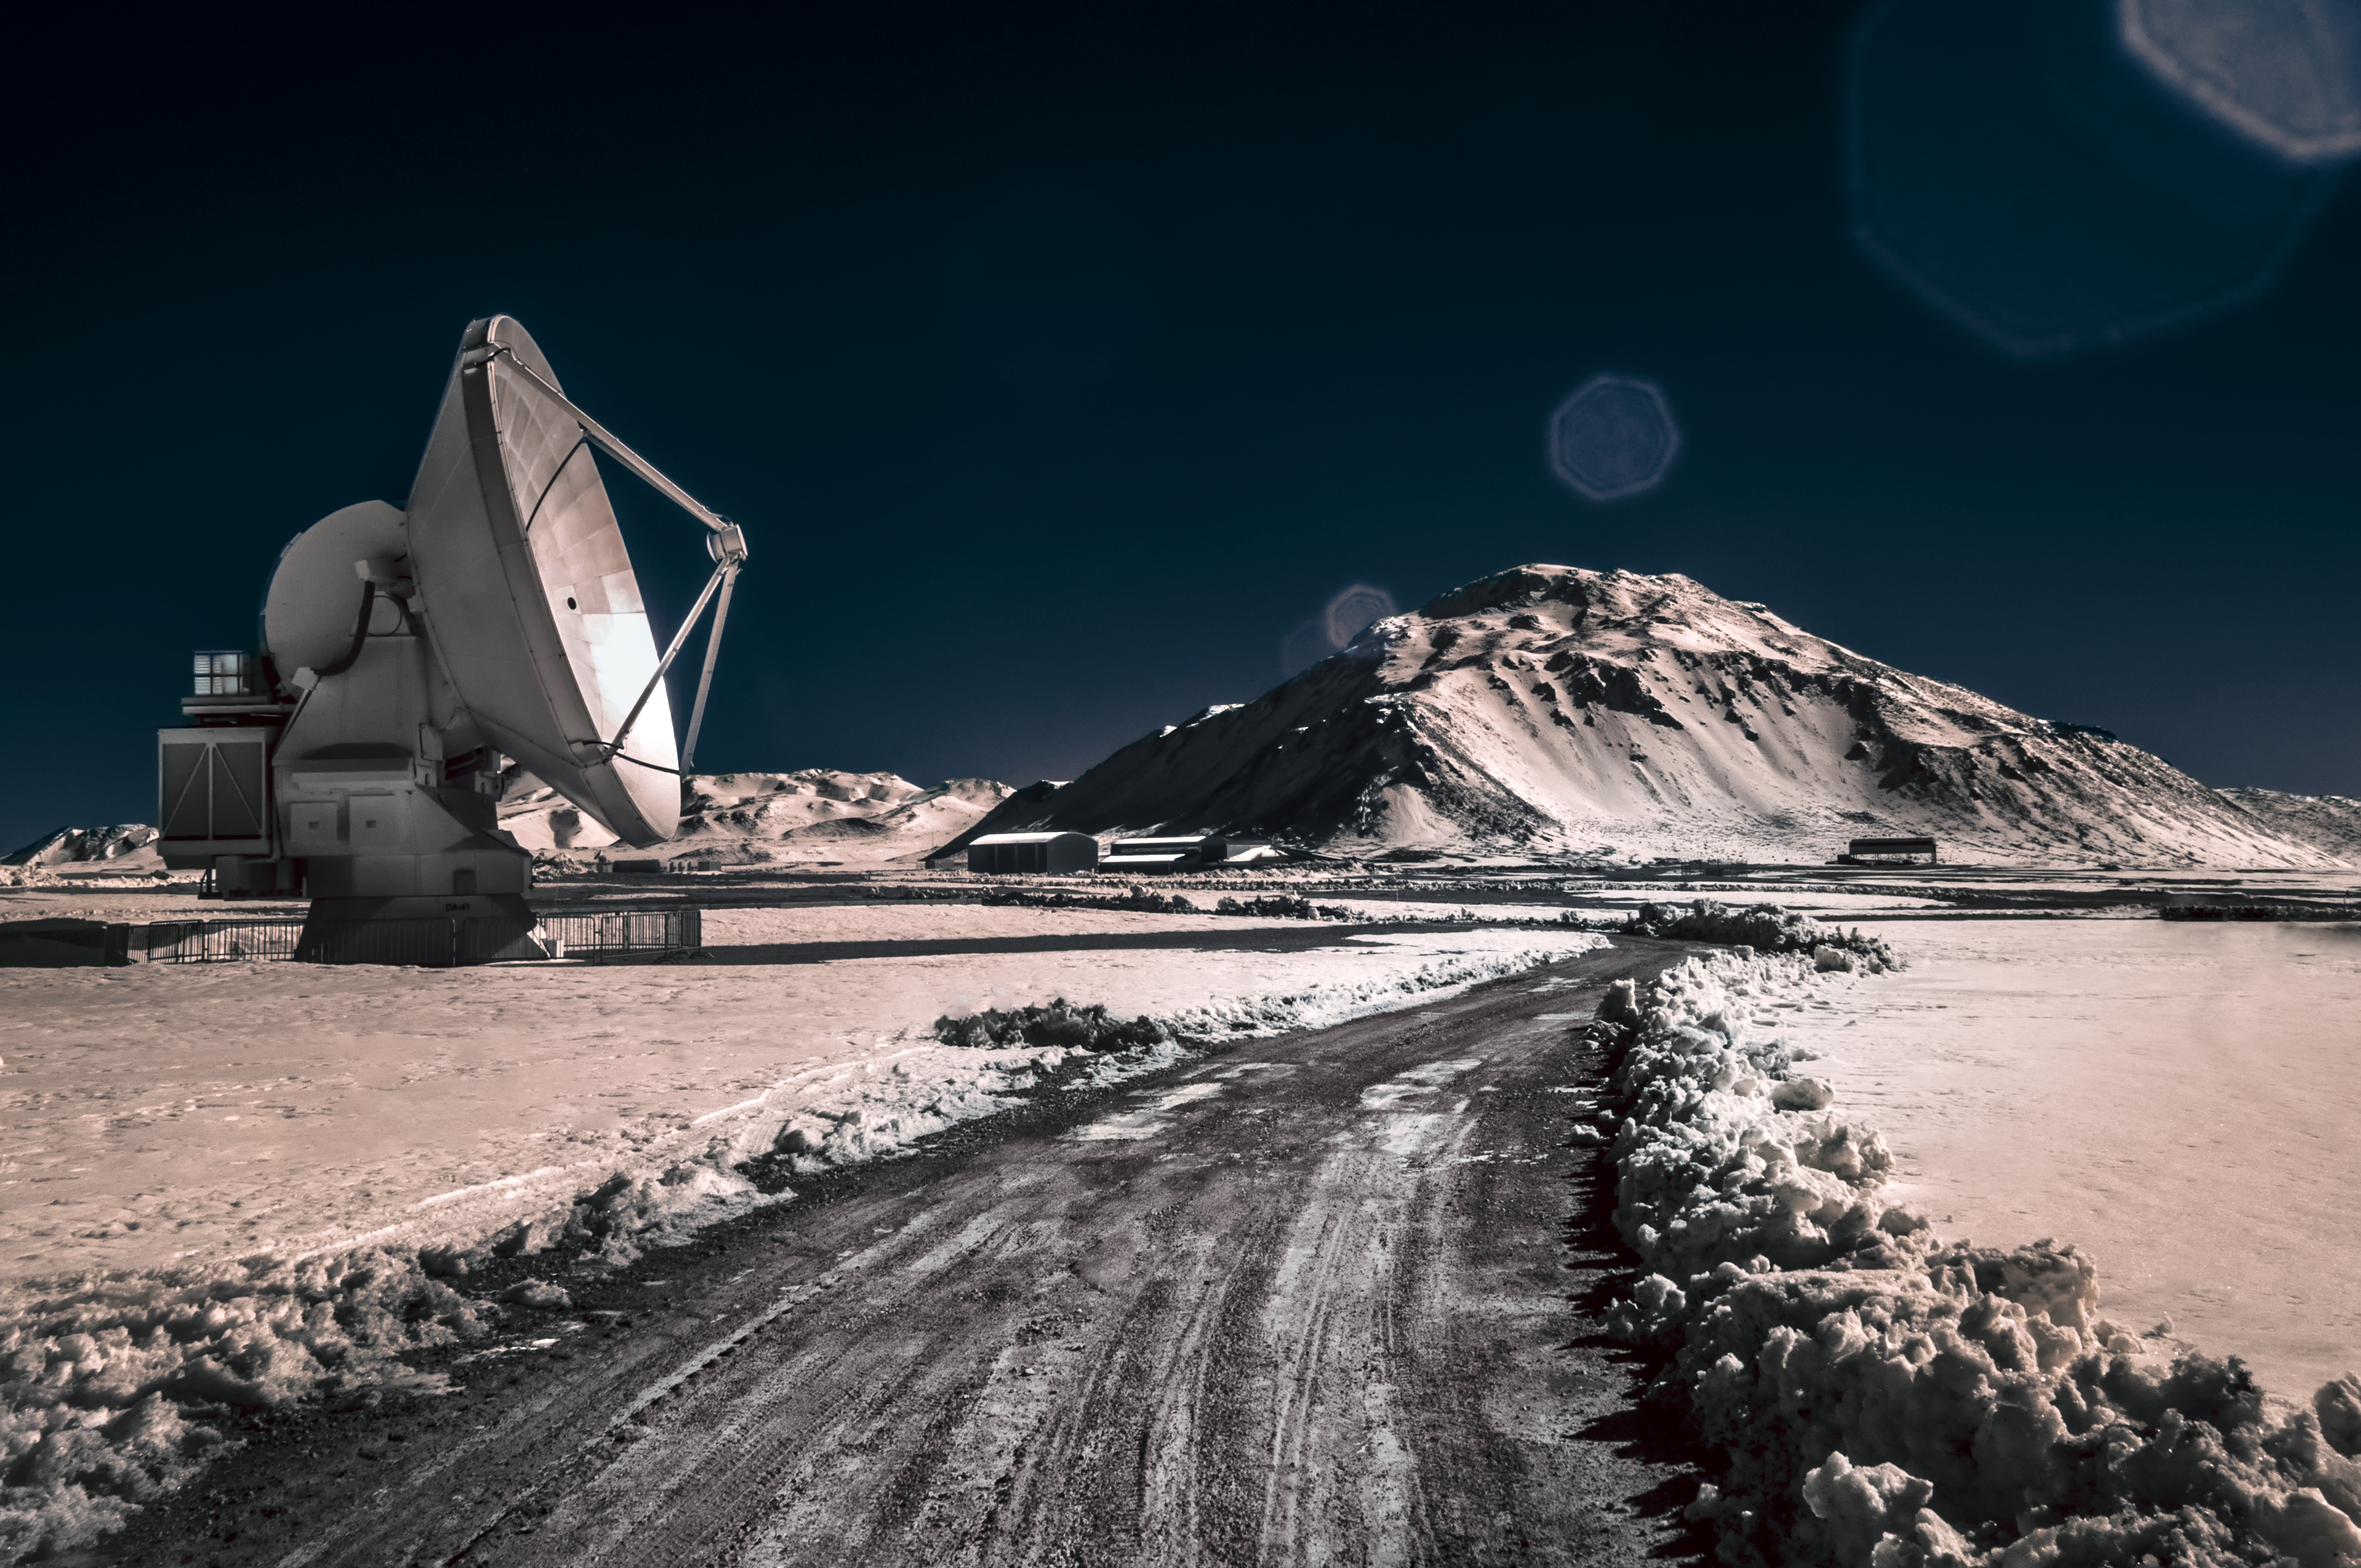

Road to ALMA

One of the 12-metre diameter antennas that comprise the Atacama Large Millimetre/submillimetre Array (ALMA) sits by a road in the foreground of the Array Operations Site (AOS) Technical Building. Both are located on Chajnantor Plateau, high up in the Chilean Atacama desert.

Credit: ESO/A. Ghizzi Panizza (www.albertoghizzipanizza.com)